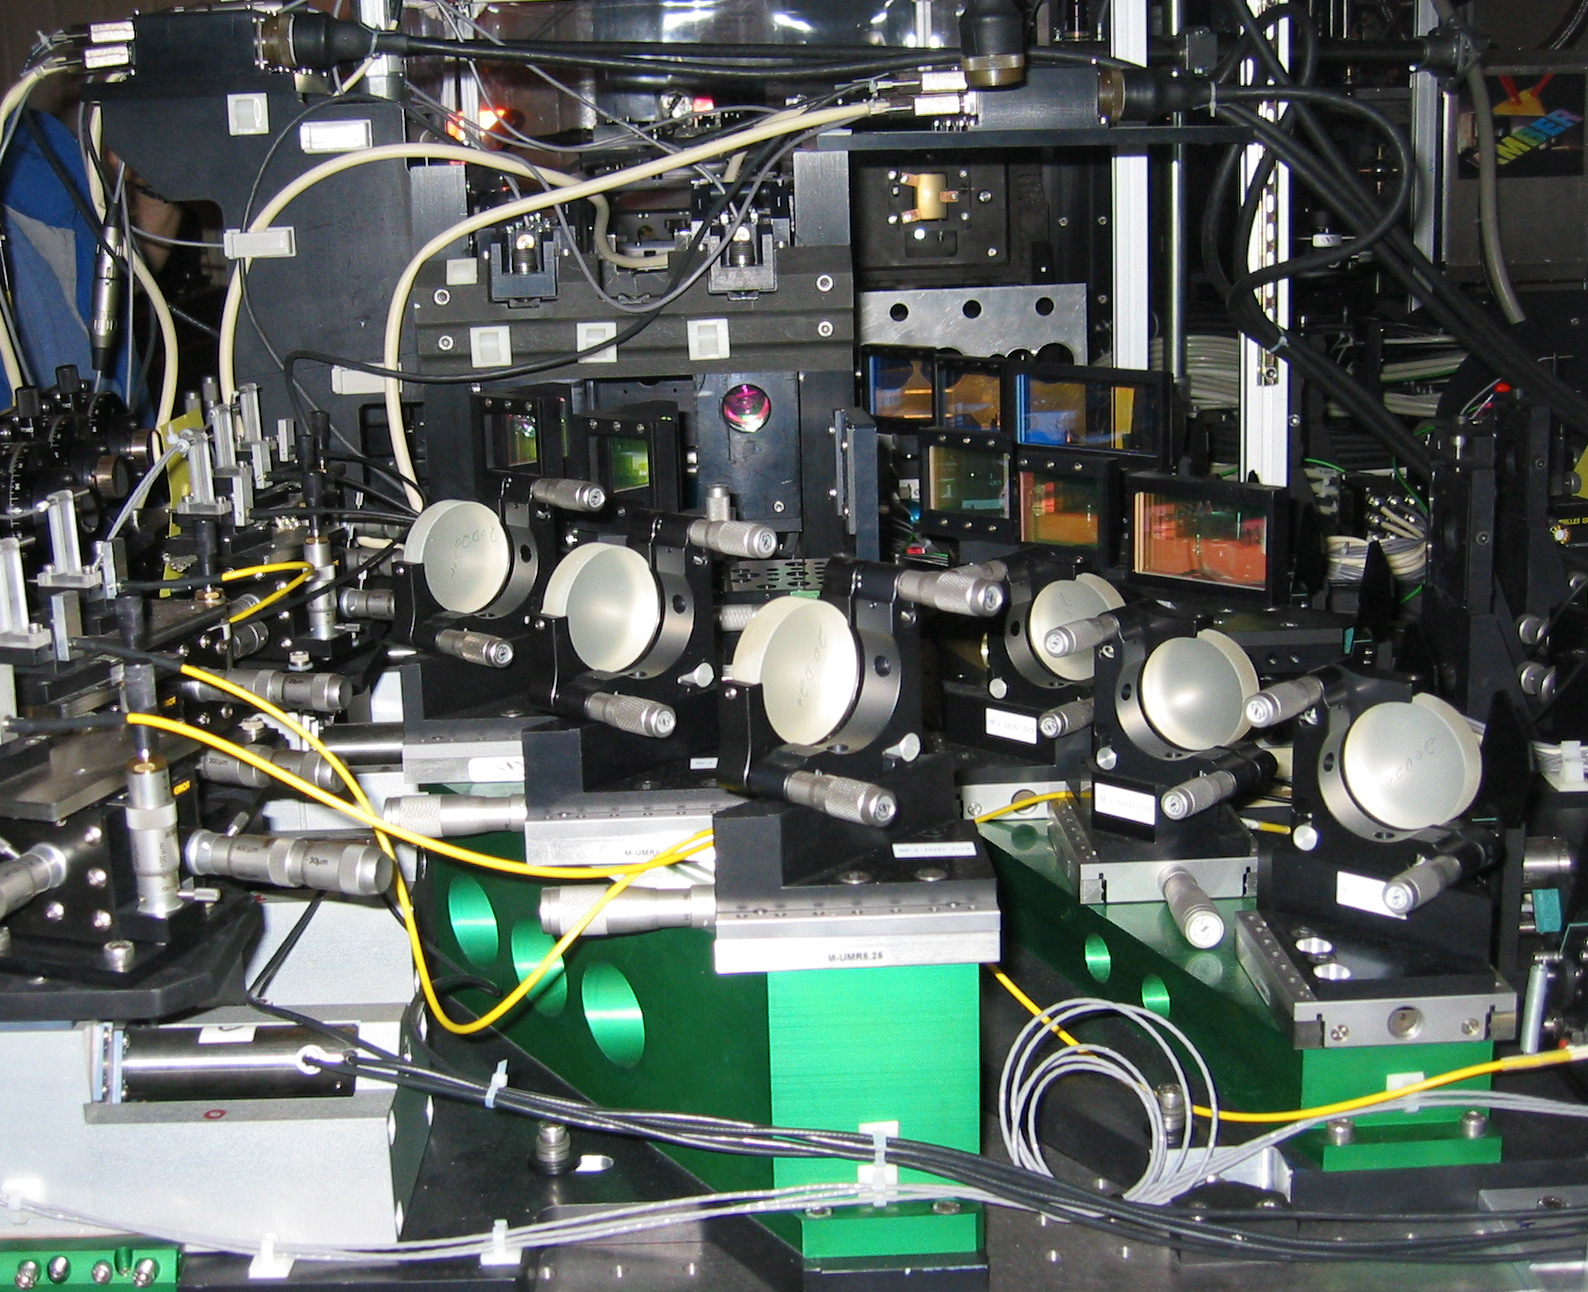

The Amber instrument

Detail of the AMBER instrument in the VLT Interferometric Laboratory at Paranal. In the foreground the picture shows some of the mirrors and optical fibers (yellow cables), as well as the dichroic mirrors by means of which the light beams from the three telescopes are split into separate wavebands.

Credit: ESO